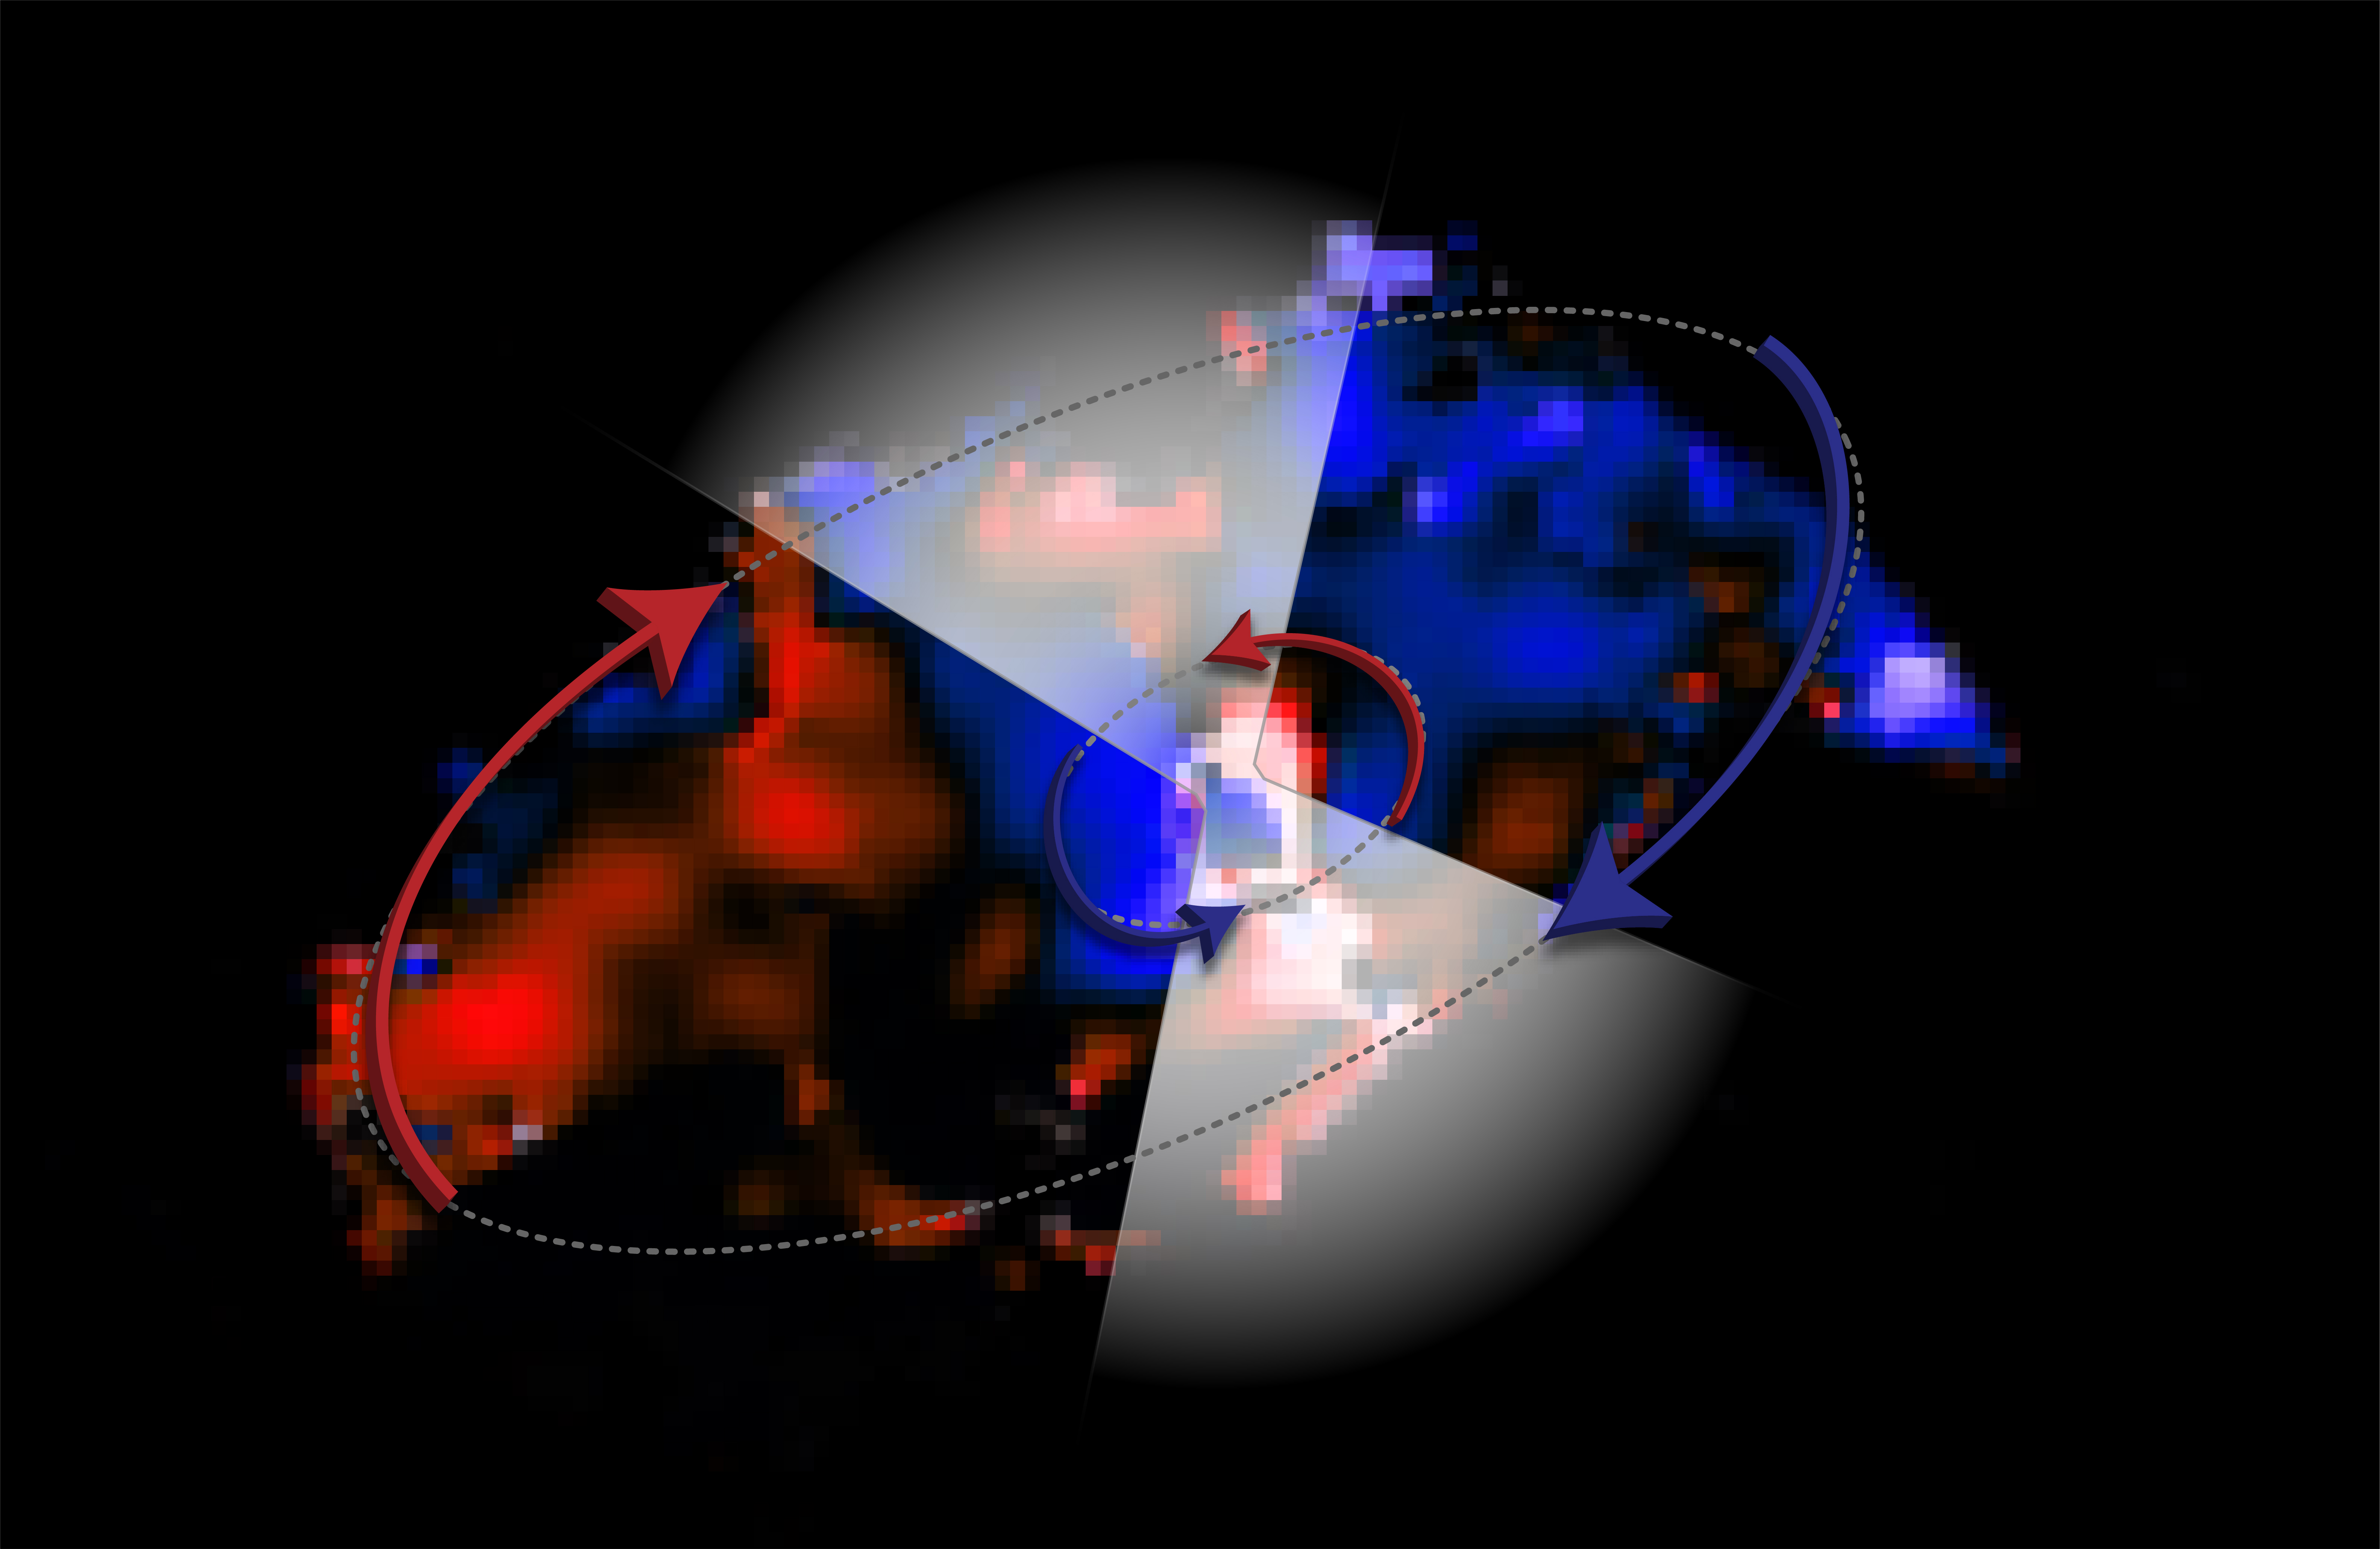

ALMA Observes Counter-intuitive Flows Around Black Hole

ALMA image showing two disks of gas moving in opposite directions around the black hole in galaxy NGC 1068. The colors in this image represent the motion of the gas: blue is material moving toward us, red is moving away. The white triangles are added to show the accelerated gas that is expelled from the inner disk - forming a thick, obscuring cloud around the black hole.

Credit: ALMA (ESO/NAOJ/NRAO), V. Impellizzeri; NRAO/AUI/NSF, S. Dagnello